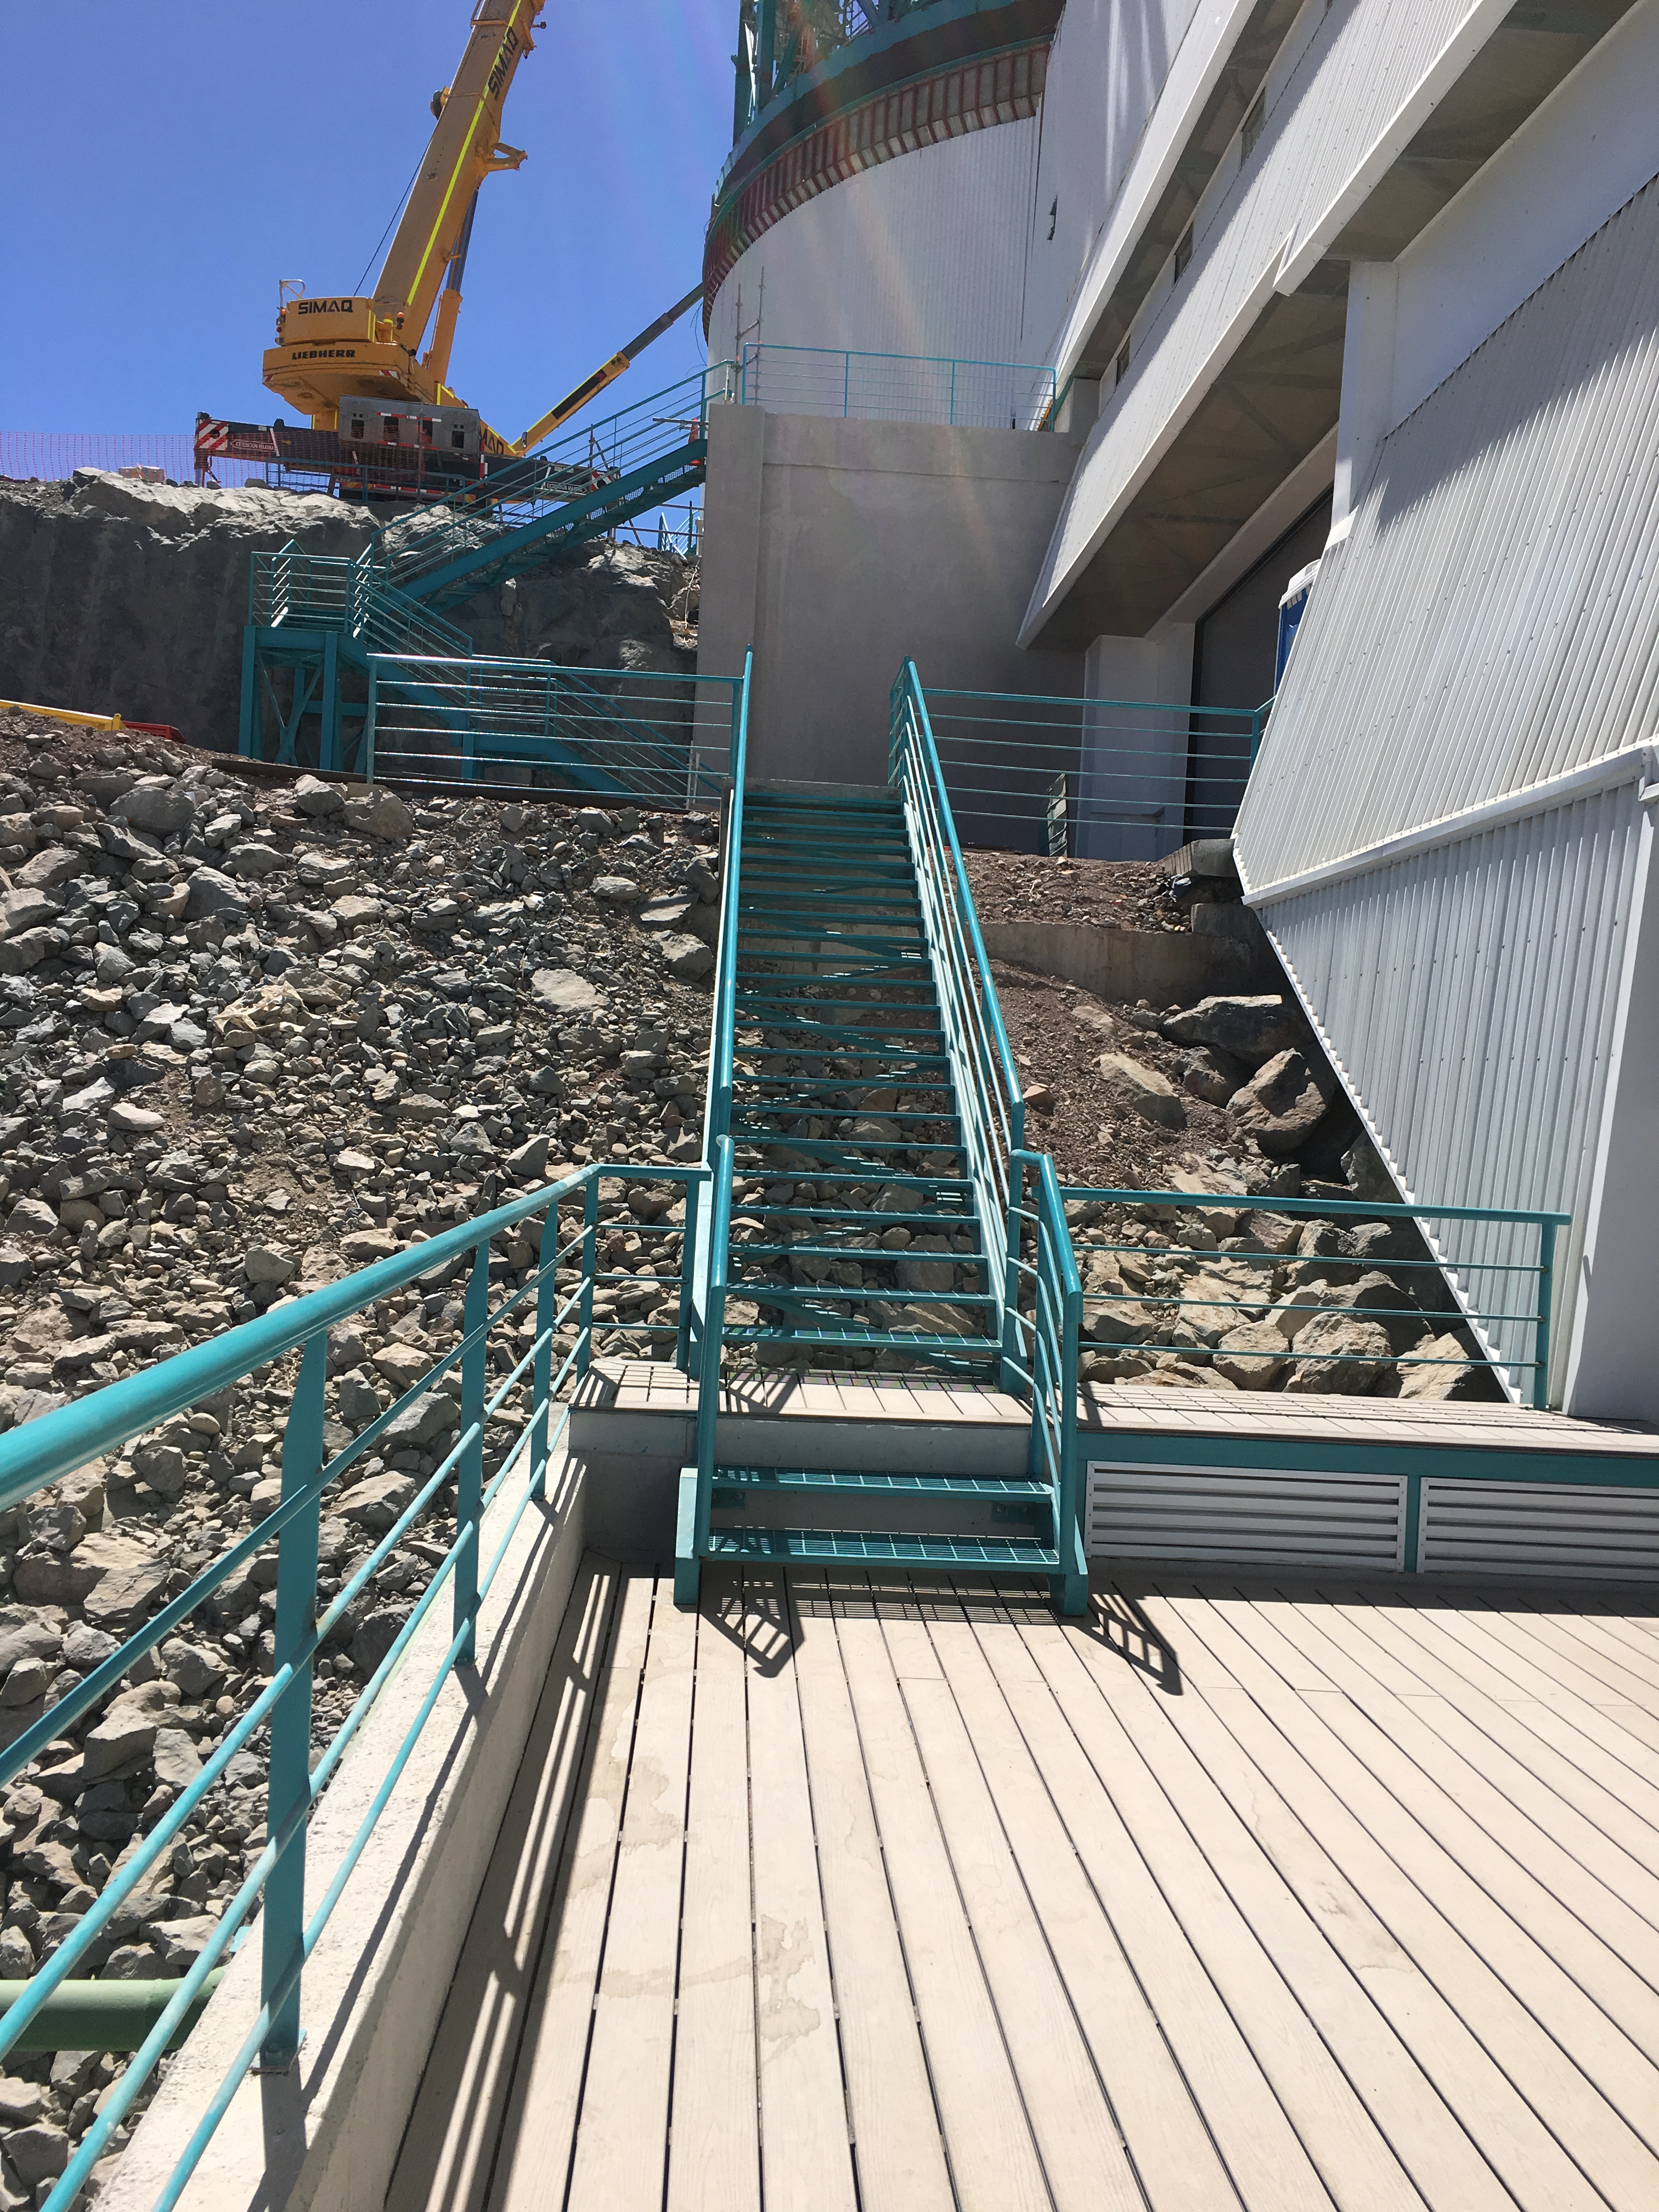

LSST Summit Facility

Facility building

Credit: B Shoening/Rubin Observatory/NSF/AURA